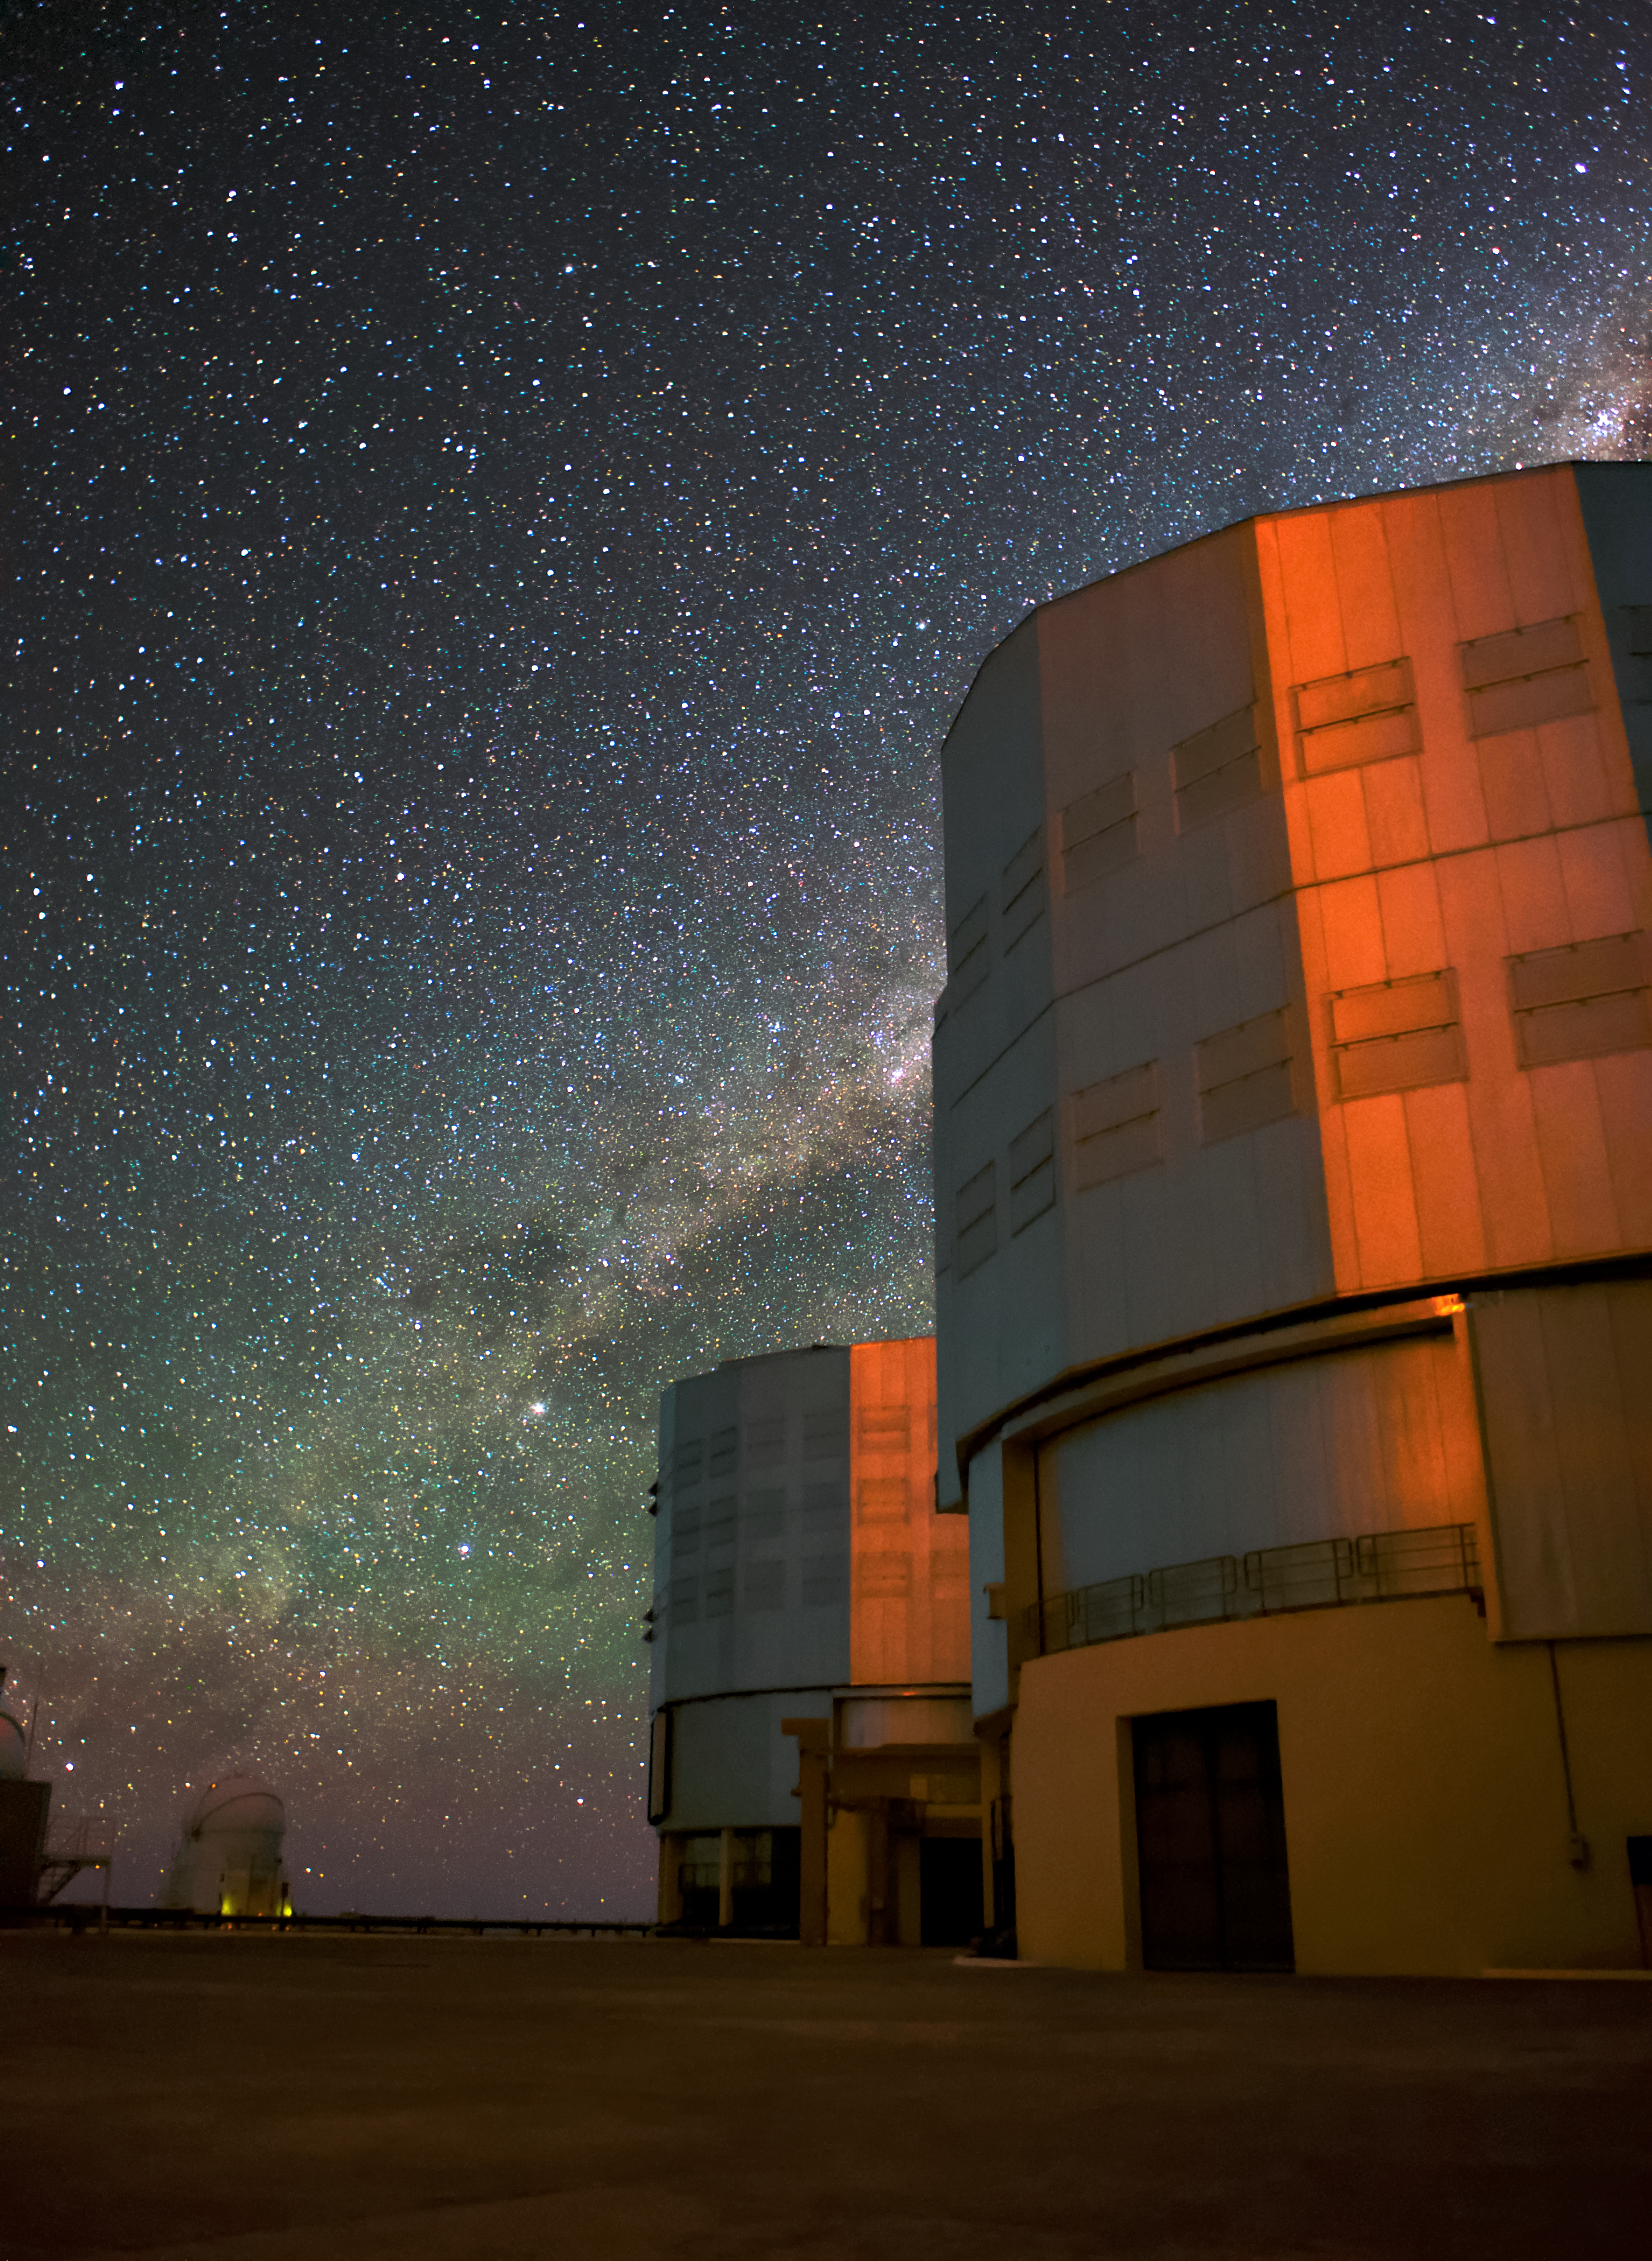

By the laser's red glare

This image shows two VLT Unit Telescopes illuminated by a red glow from the (unseen) laser guide stars used in the telescope's adaptive optics system. Above them is spread the incredibly dark and clear skies of the VLT's home, the Atacama Desert. Visible crossing the star field is the plane of our galaxy, the Milky Way.

Credit: ESO/Daniele Gasparri (www.astroatacama.com)